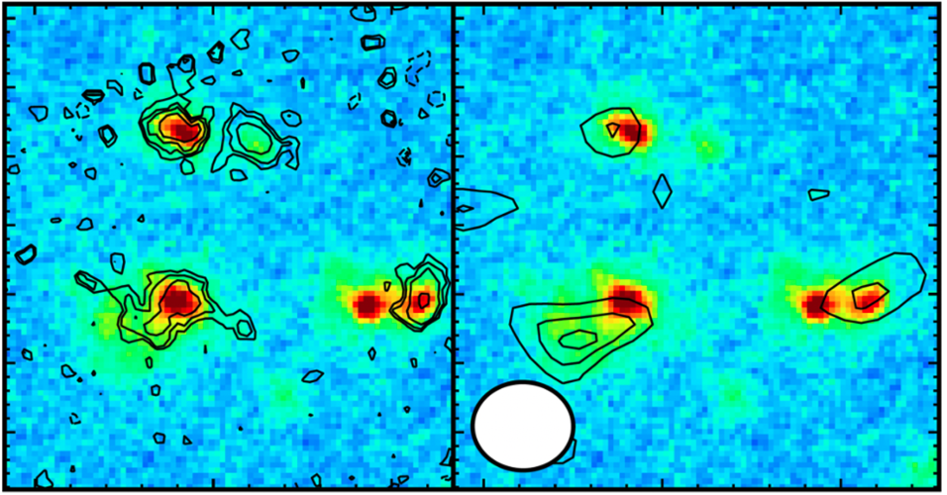

A2744ODz7p9

The background color image shows a map of the light intensity (redder color shows stronger Emission) in the core region of the protogalactic cluster A2744ODz7p9, acquired with the NIRCam onboard JWST. The size of the image corresponds to about half of the radius of the Milky Way Galaxy. (Left) Contours show the distribution of light emitted by ionized oxygen, obtained with the NIRSpec instrument onboard JWST. 4 galaxies were identified at 13.14 billion light-years away. (Right) Contours show the distribution of dust emission from three of the four galaxies. The white circle in the lower left of the figure indicates the beam size of the ALMA data.

Credit: JWST (NASA, ESA, CSA), ALMA (ESO/NOAJ/NRAO), T. Hashimoto et al